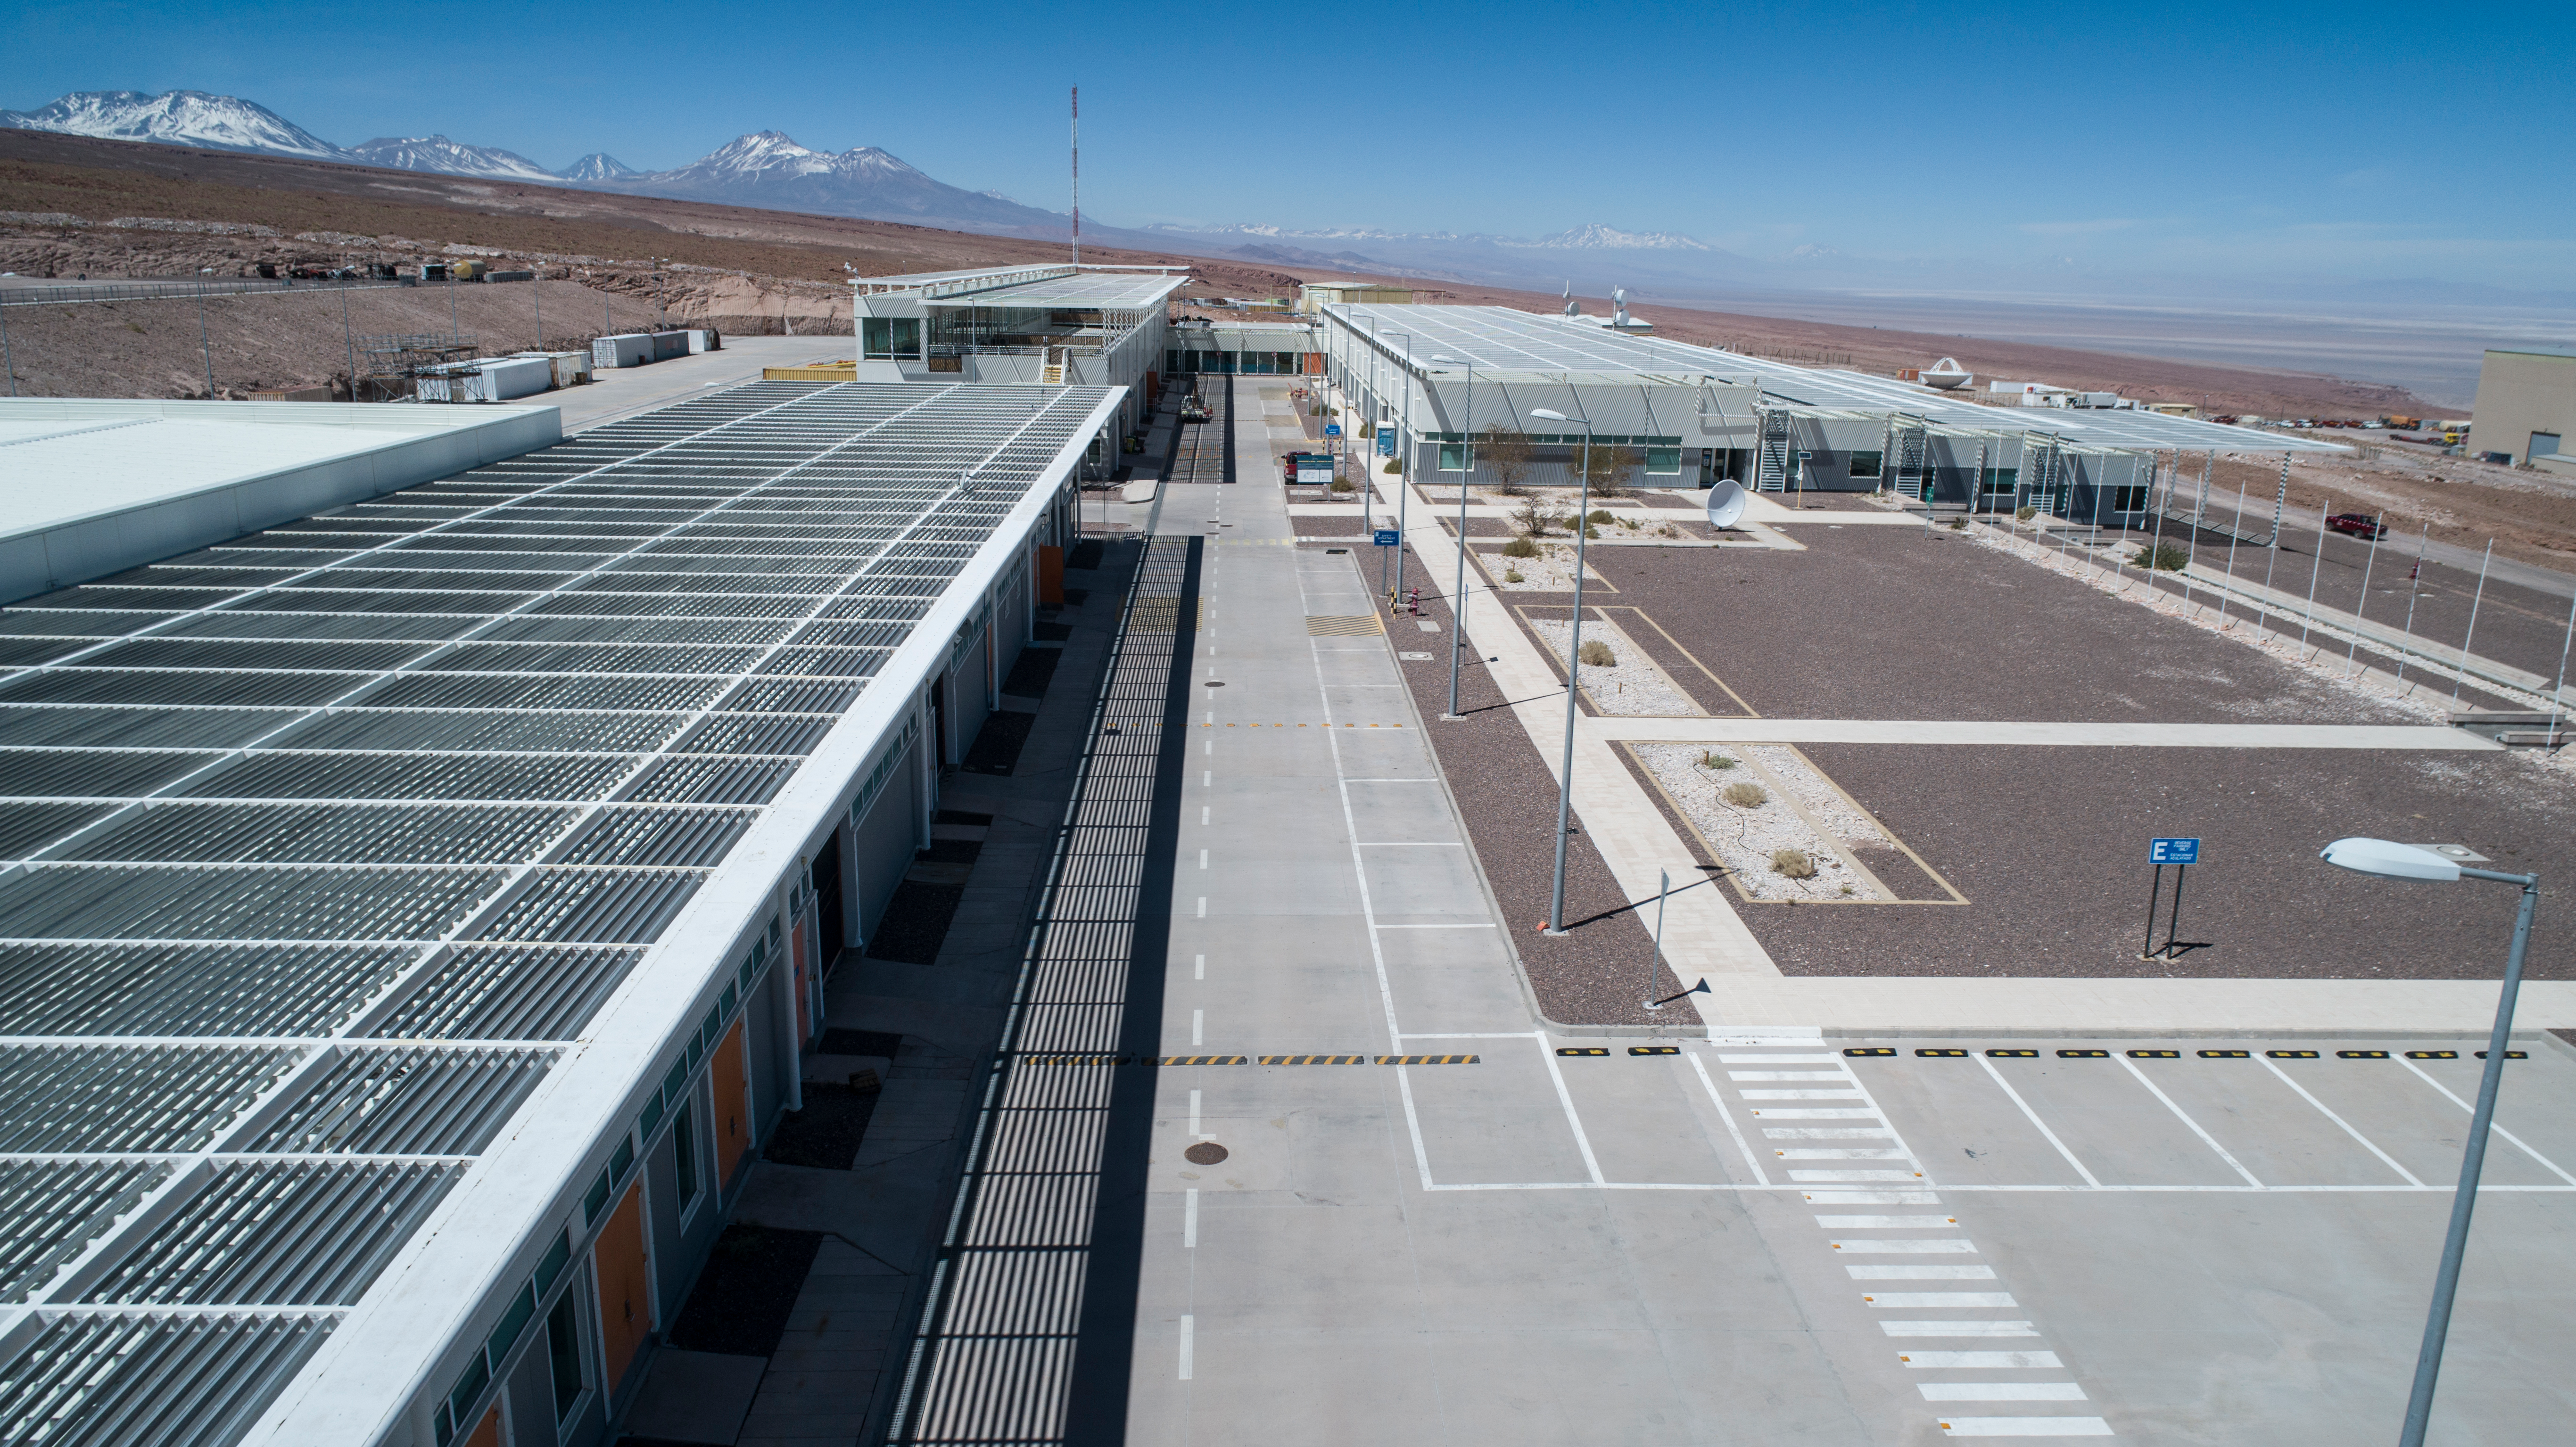

ALMA shutdown due to the Covid-19 pandemic in 2020

ALMA shutdown due to the Covid-19 pandemic in 2020. A Caretaking Team was in charge of guarding the observatory. A drone registered this images, accounting for the solitude of the ALMA base camp (OSF) and the antennas in the Chajnantor Plateau.

Credit: Ariel Marinkovic – X-CAM-ALMA (ESO/NAOJ/NRAO)